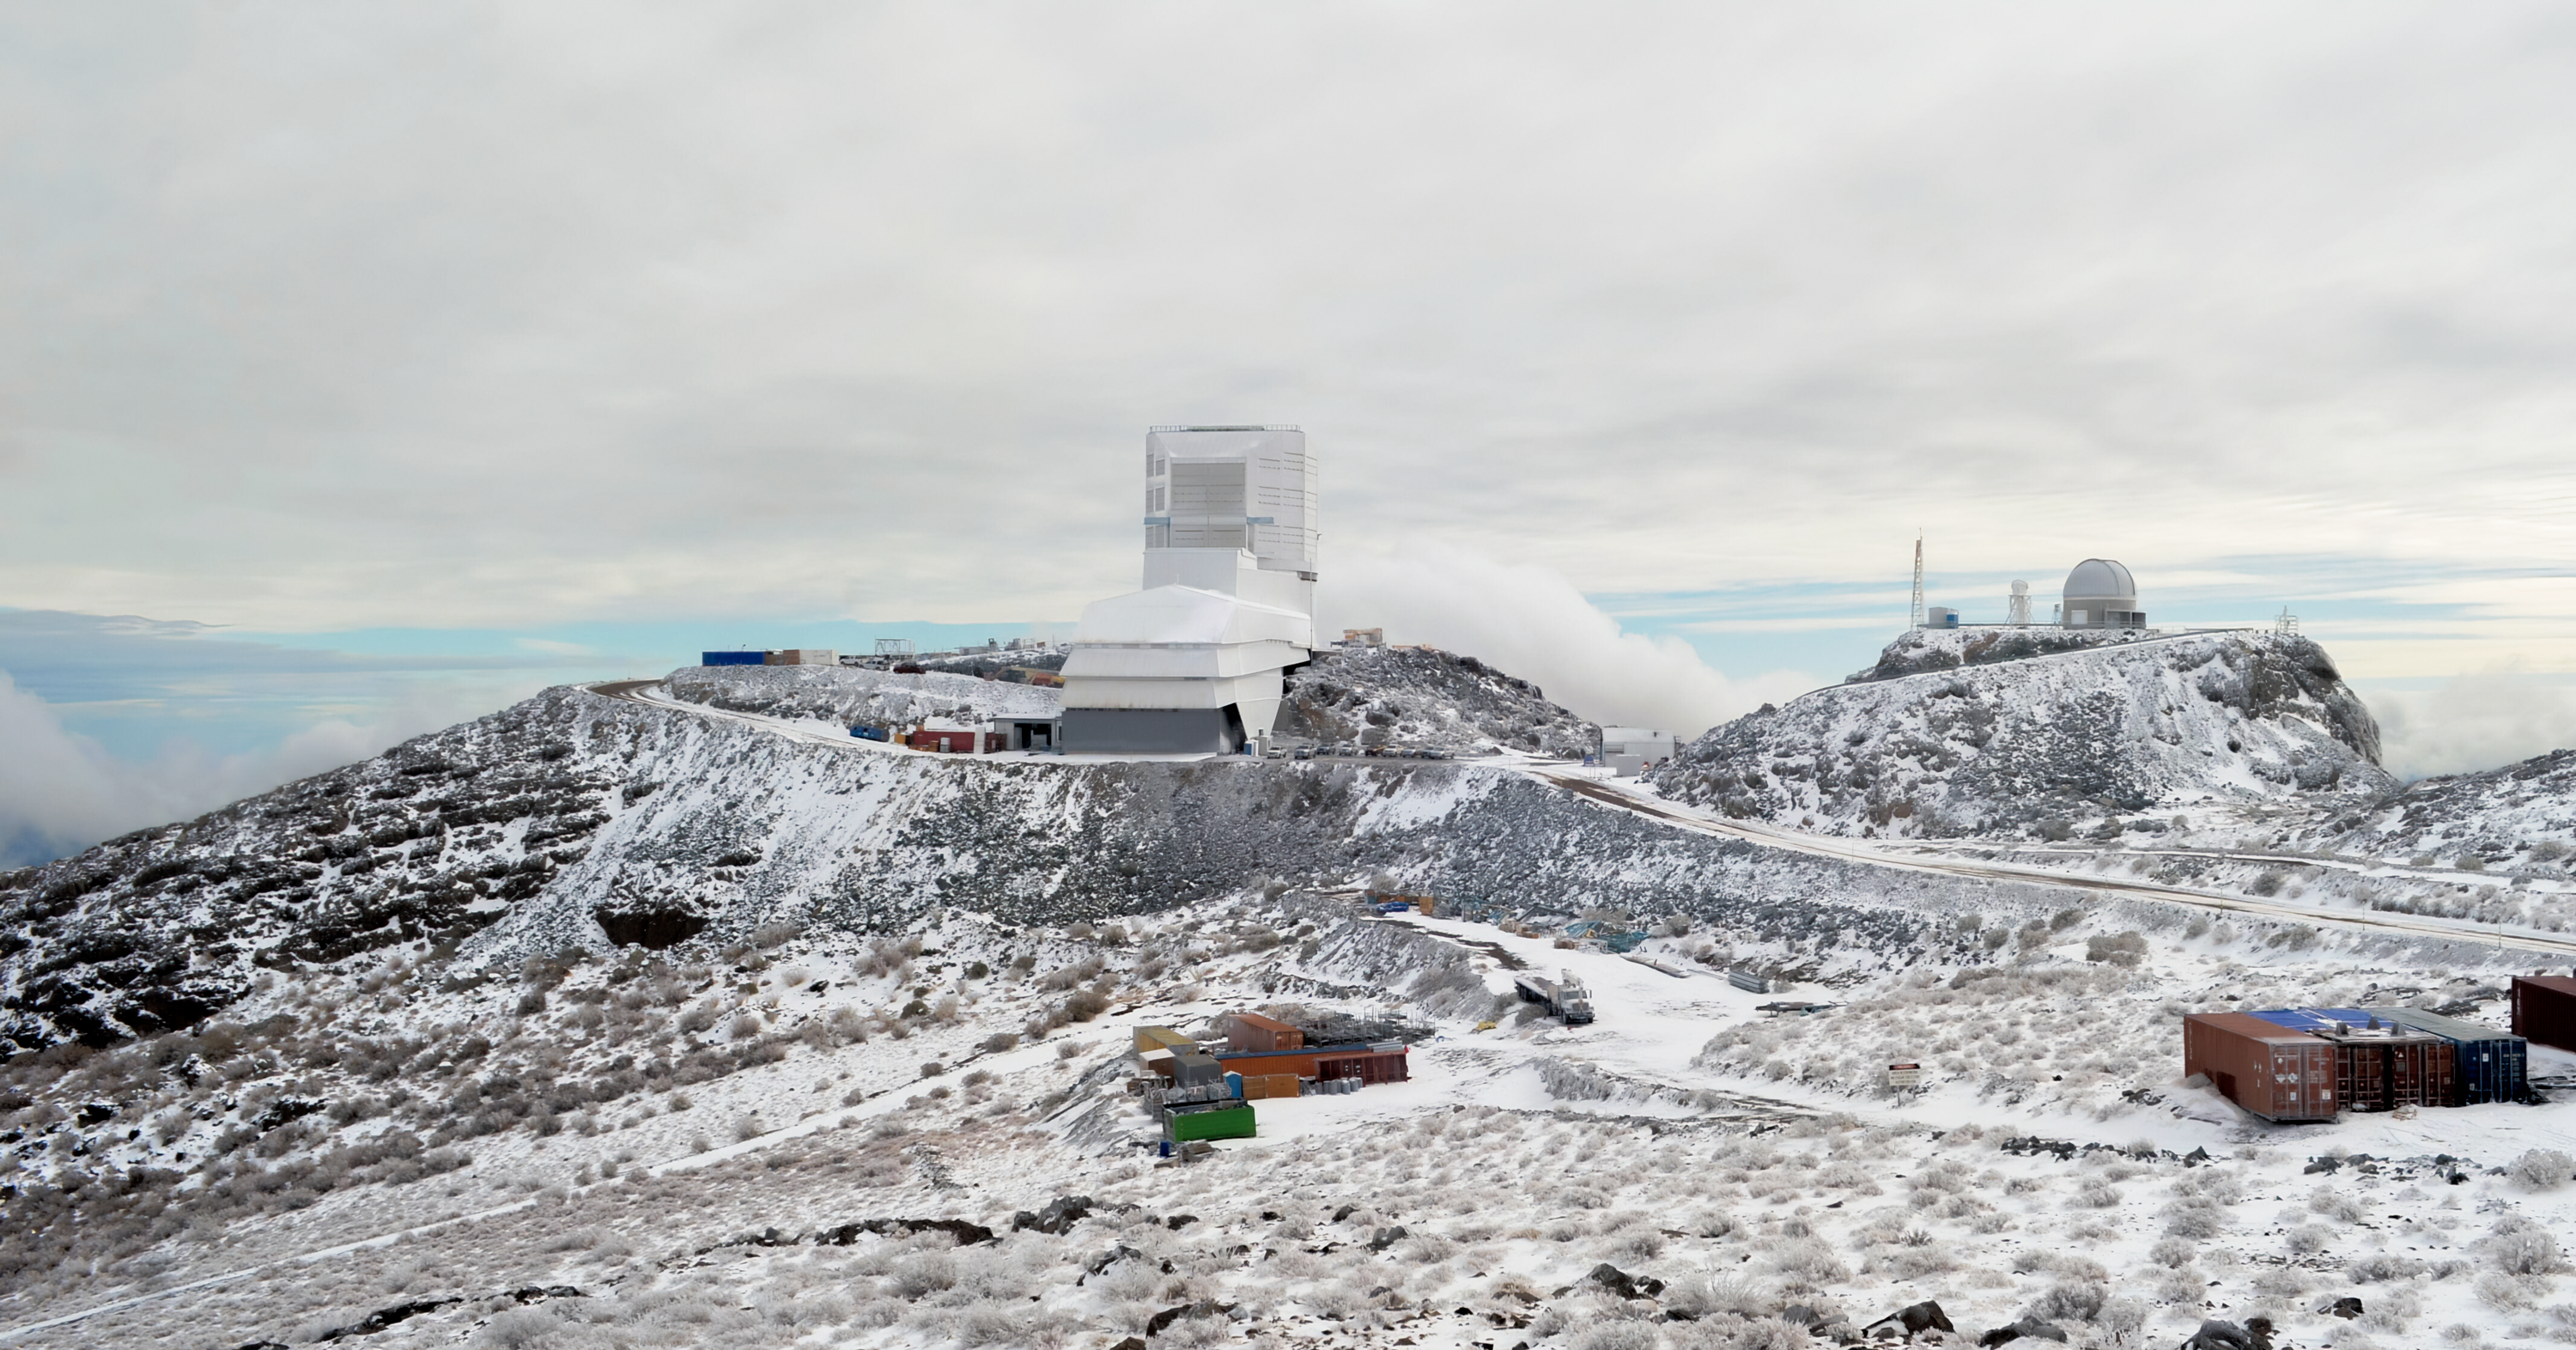

Vera C. Rubin Observatory in Winter

The Vera C. Rubin Observatory, along with Gemini South in the background, blanketed in snow from a recent winter storm on Cerro Pachón in Chile.

Credit: RubinObs/NOIRLab/SLAC/NSF/DOE/AURA